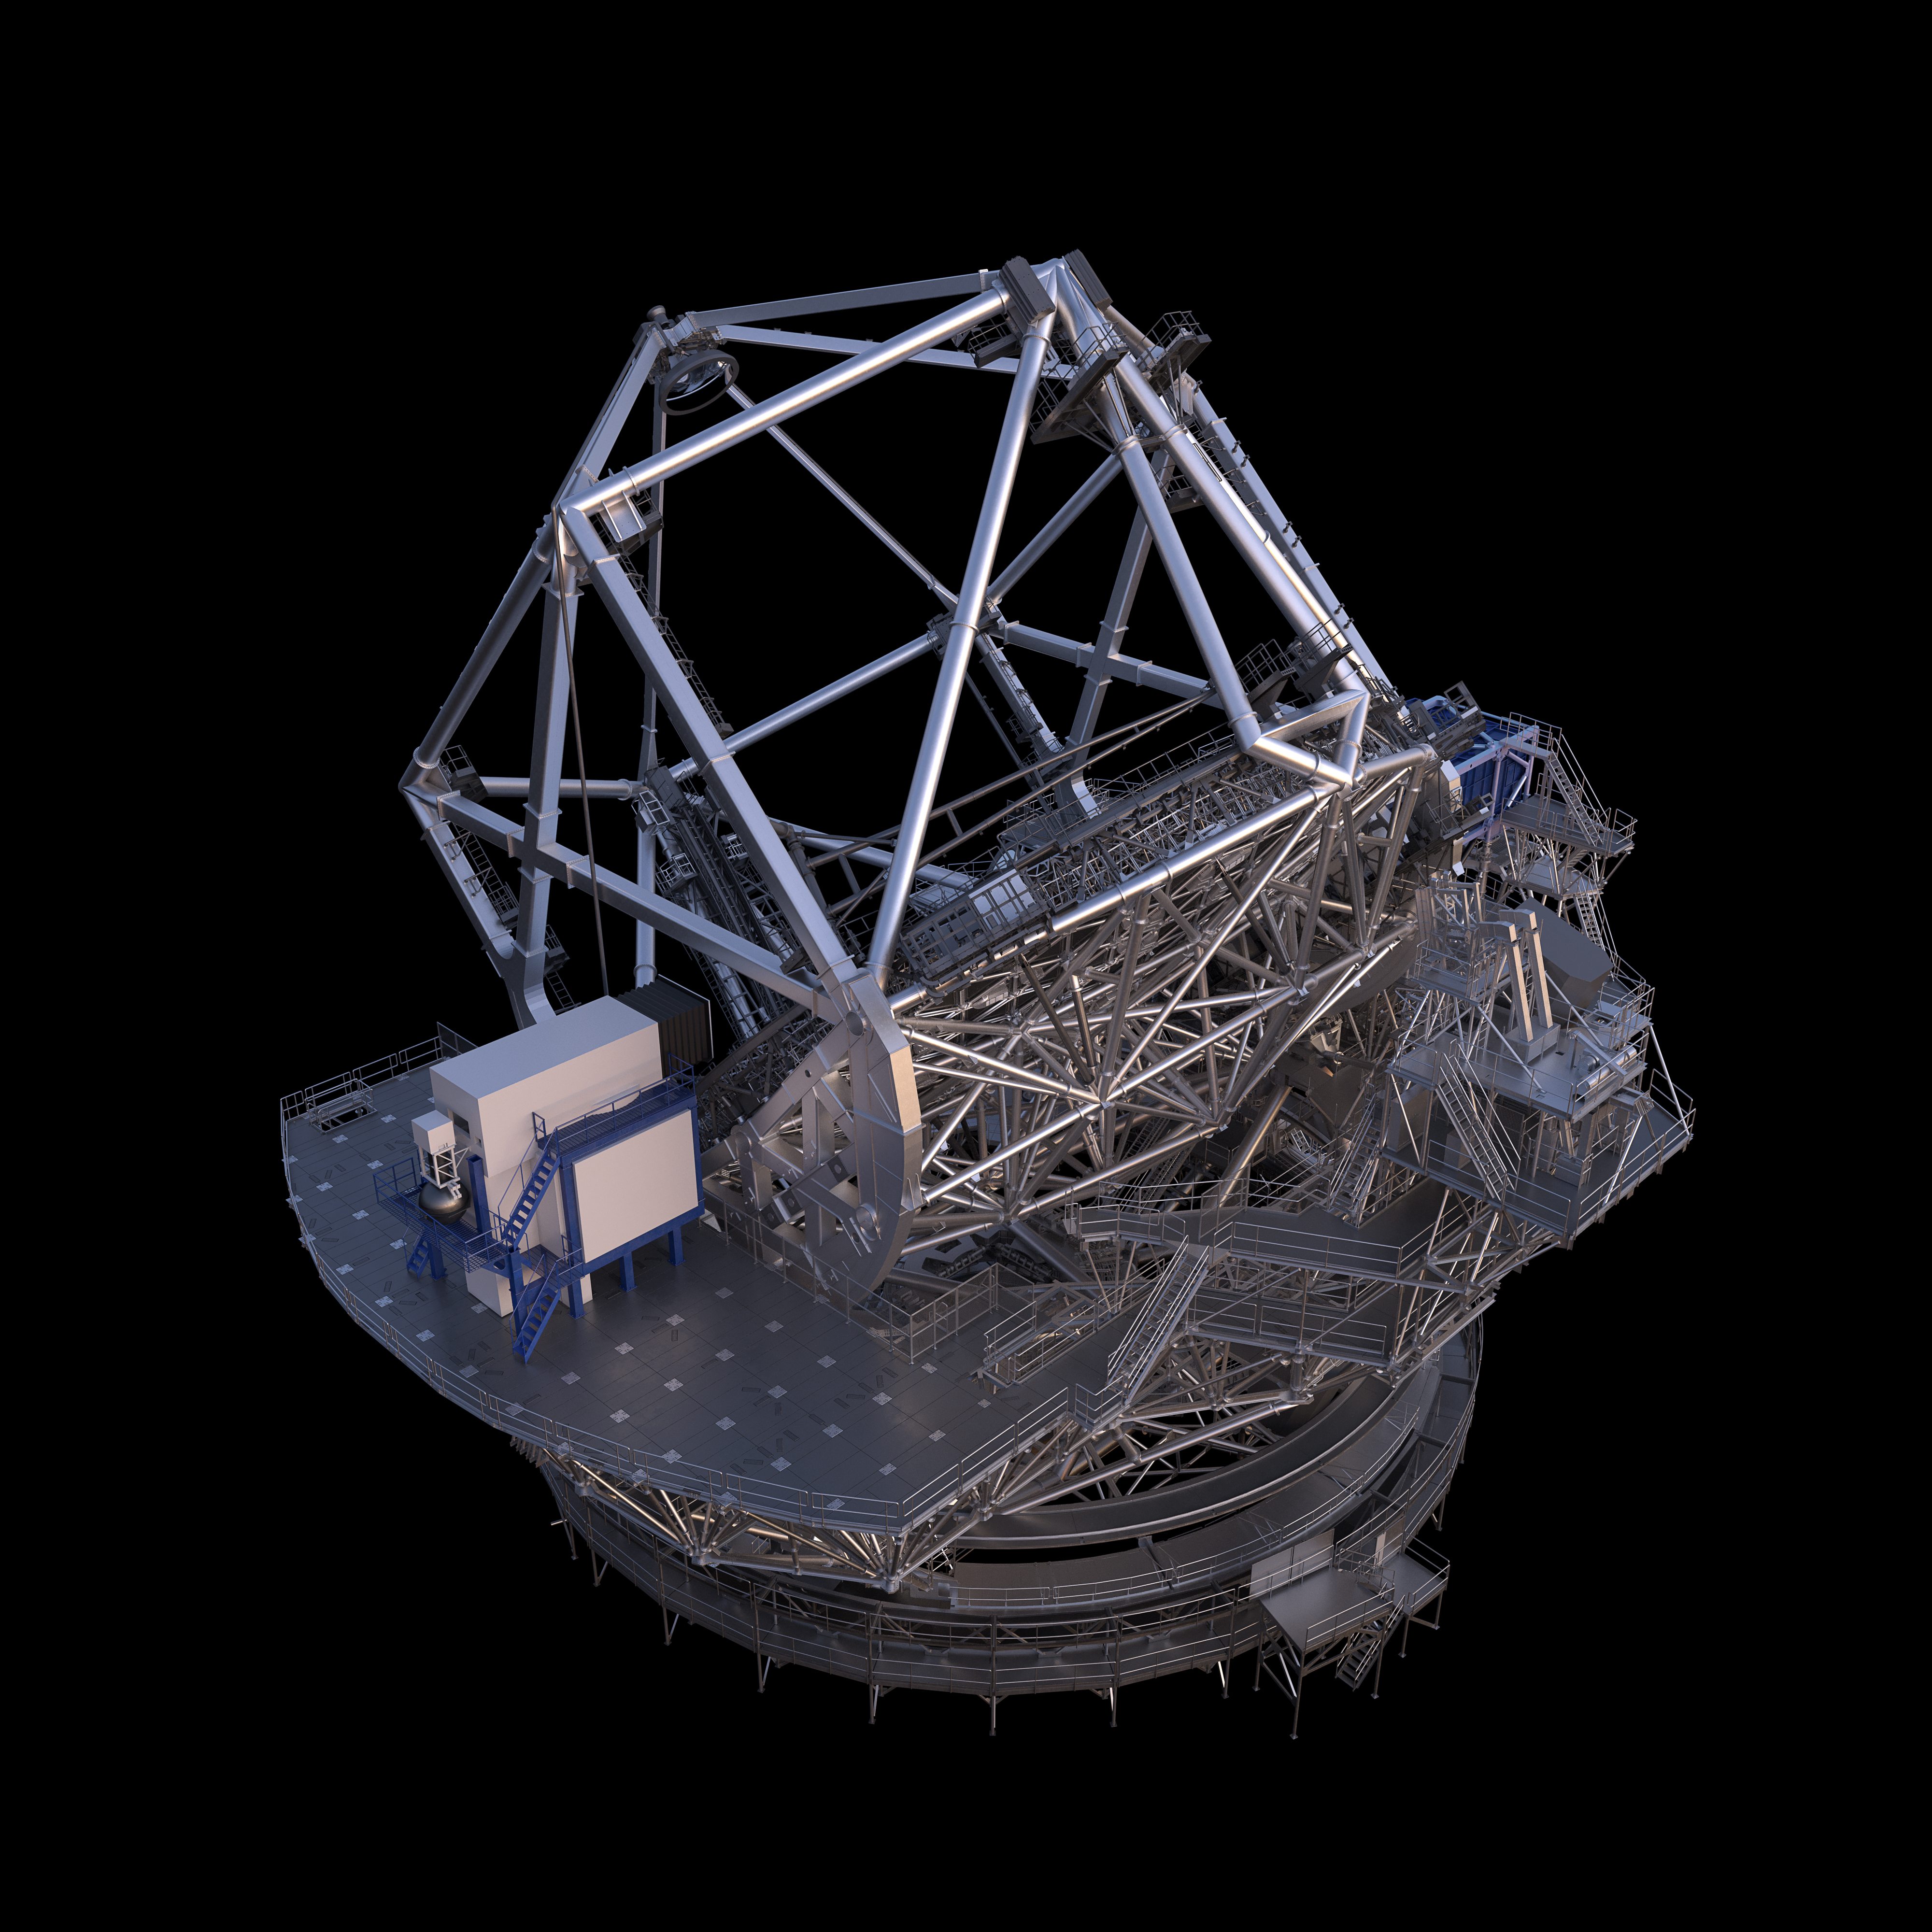

Thirty Meter Telescope Render

A 3D render of the Thirty Meter Telescope.

Credit: TMT International Observatory